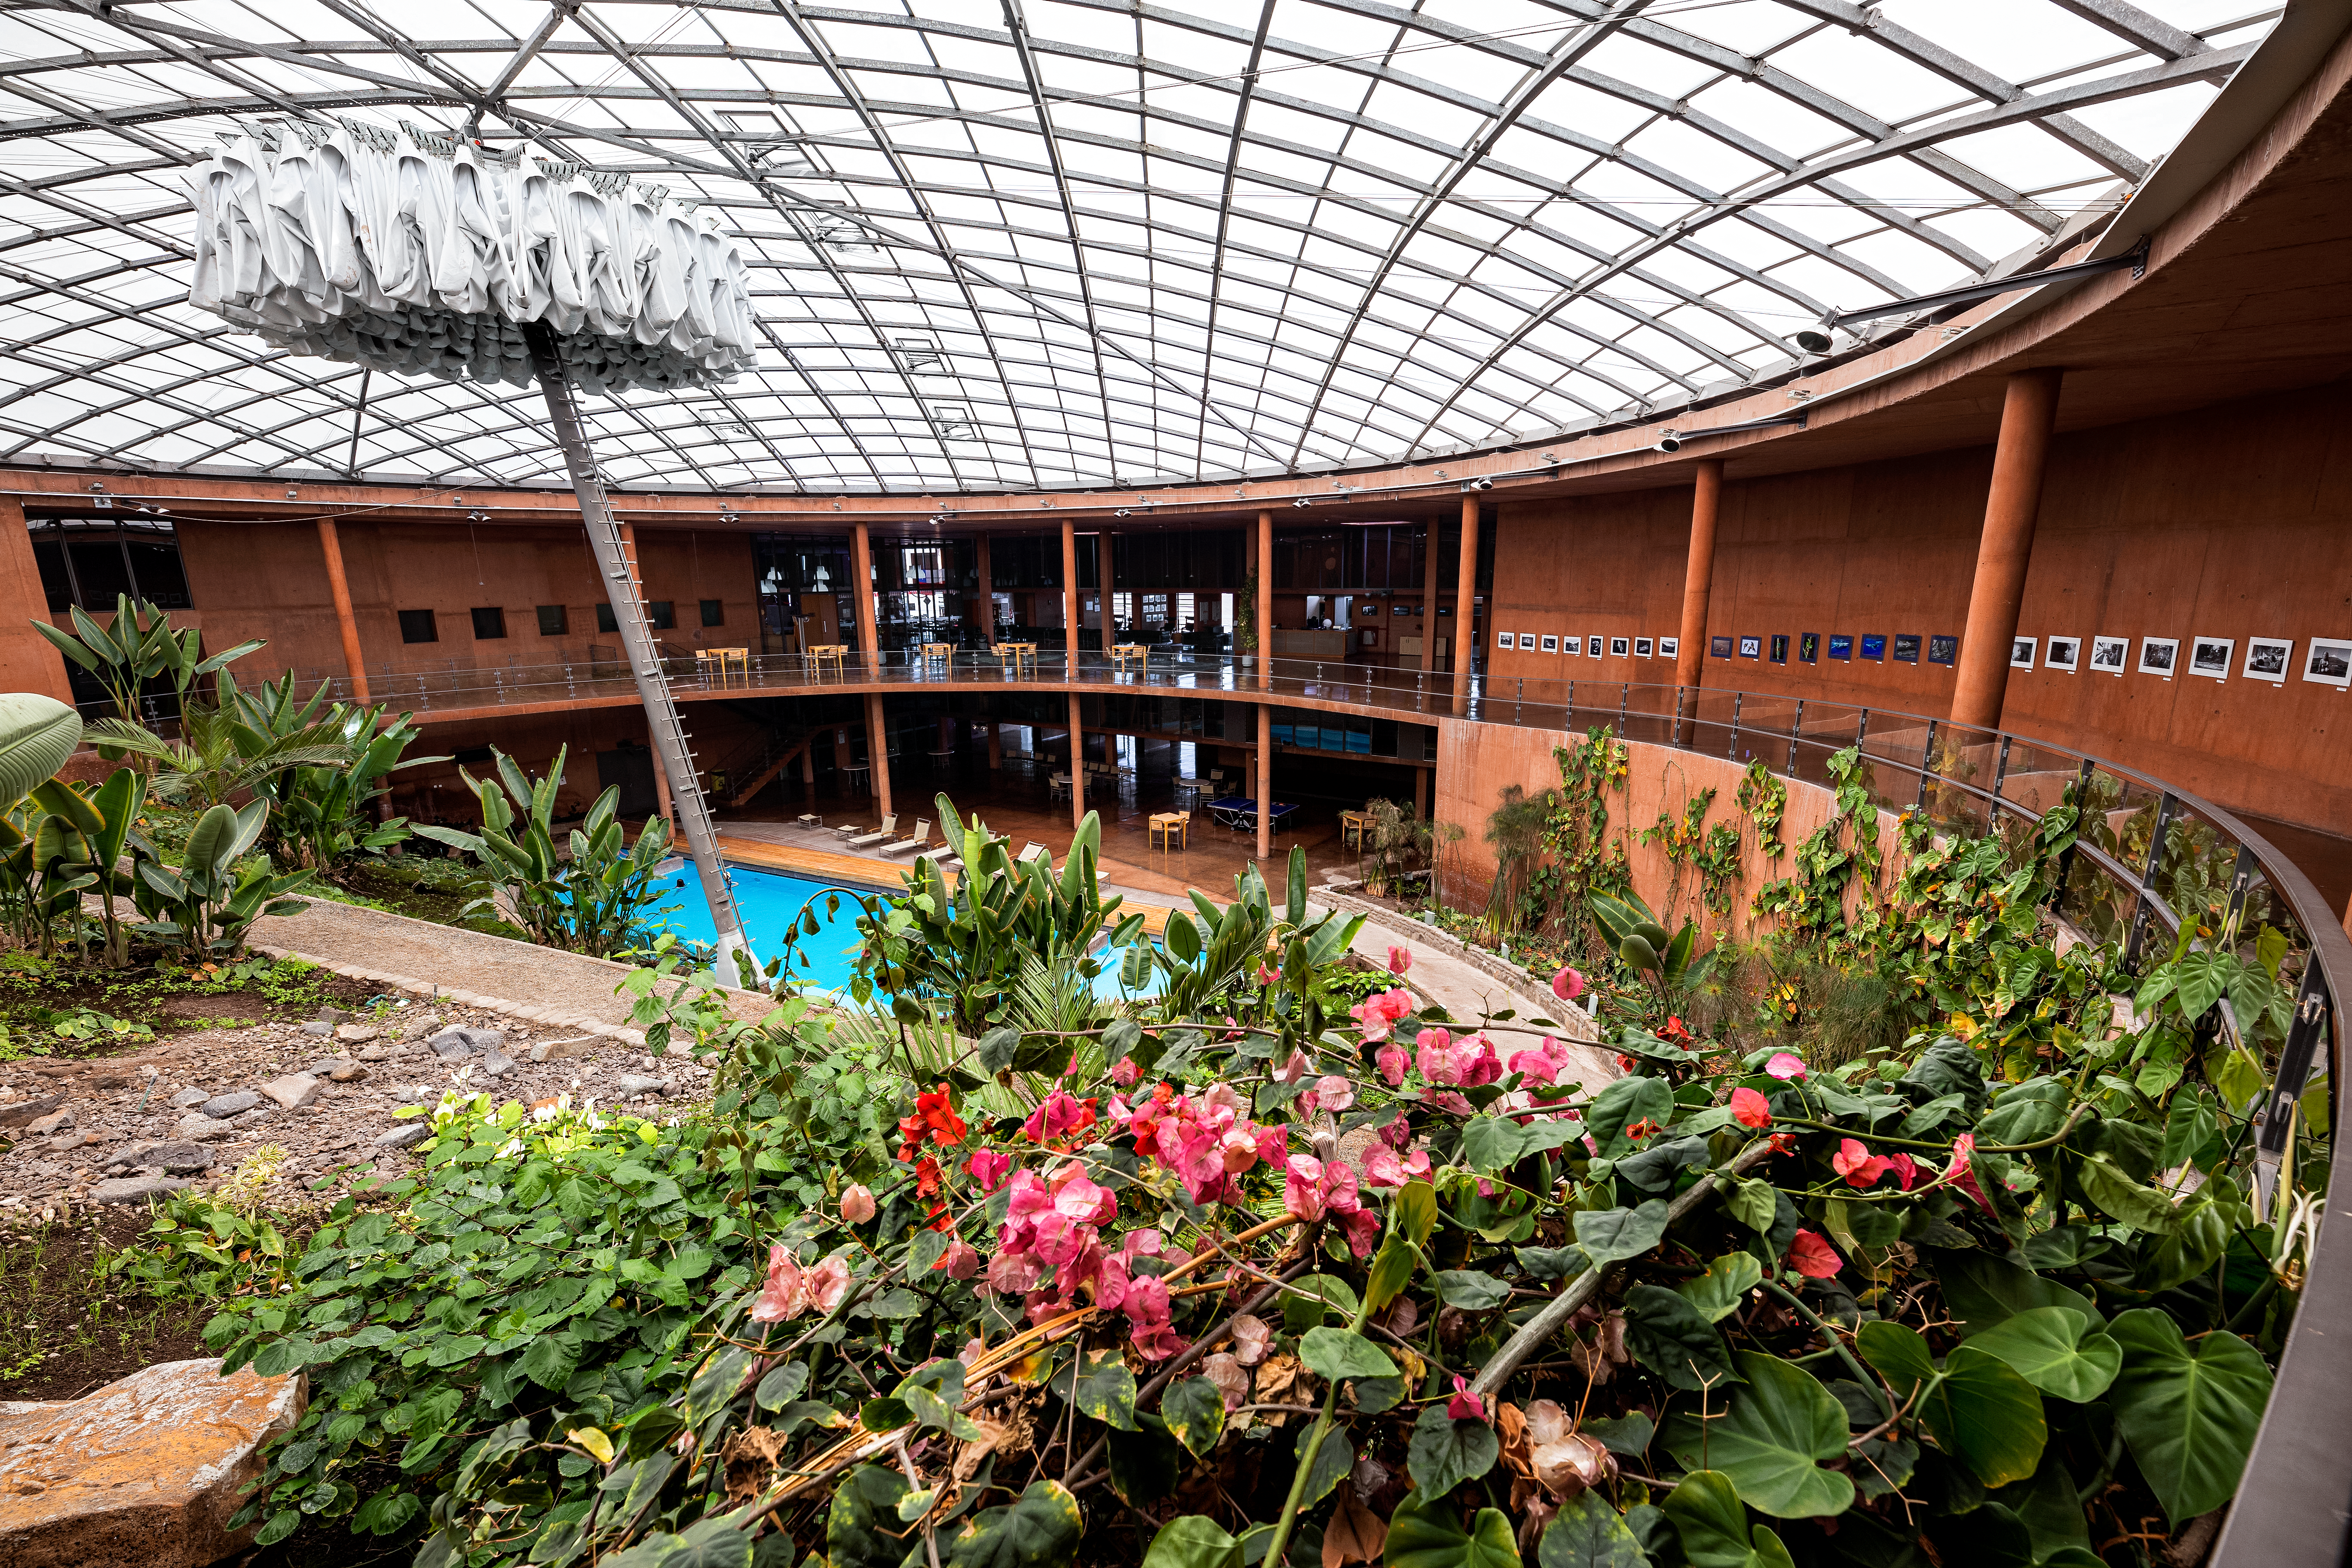

The Residencia

The Paranal Residencia is ESO's oasis and home away from home for astronomers and engineers working at Paranal Observatory. The hotel is located over 2000 meteres above sea level and staff here are subject to extreme temperates harash climate conditions. The Residencia consists of 108 rooms and includes a restaurant, swimming pool and library.

Credit: ESO/S. Goebel